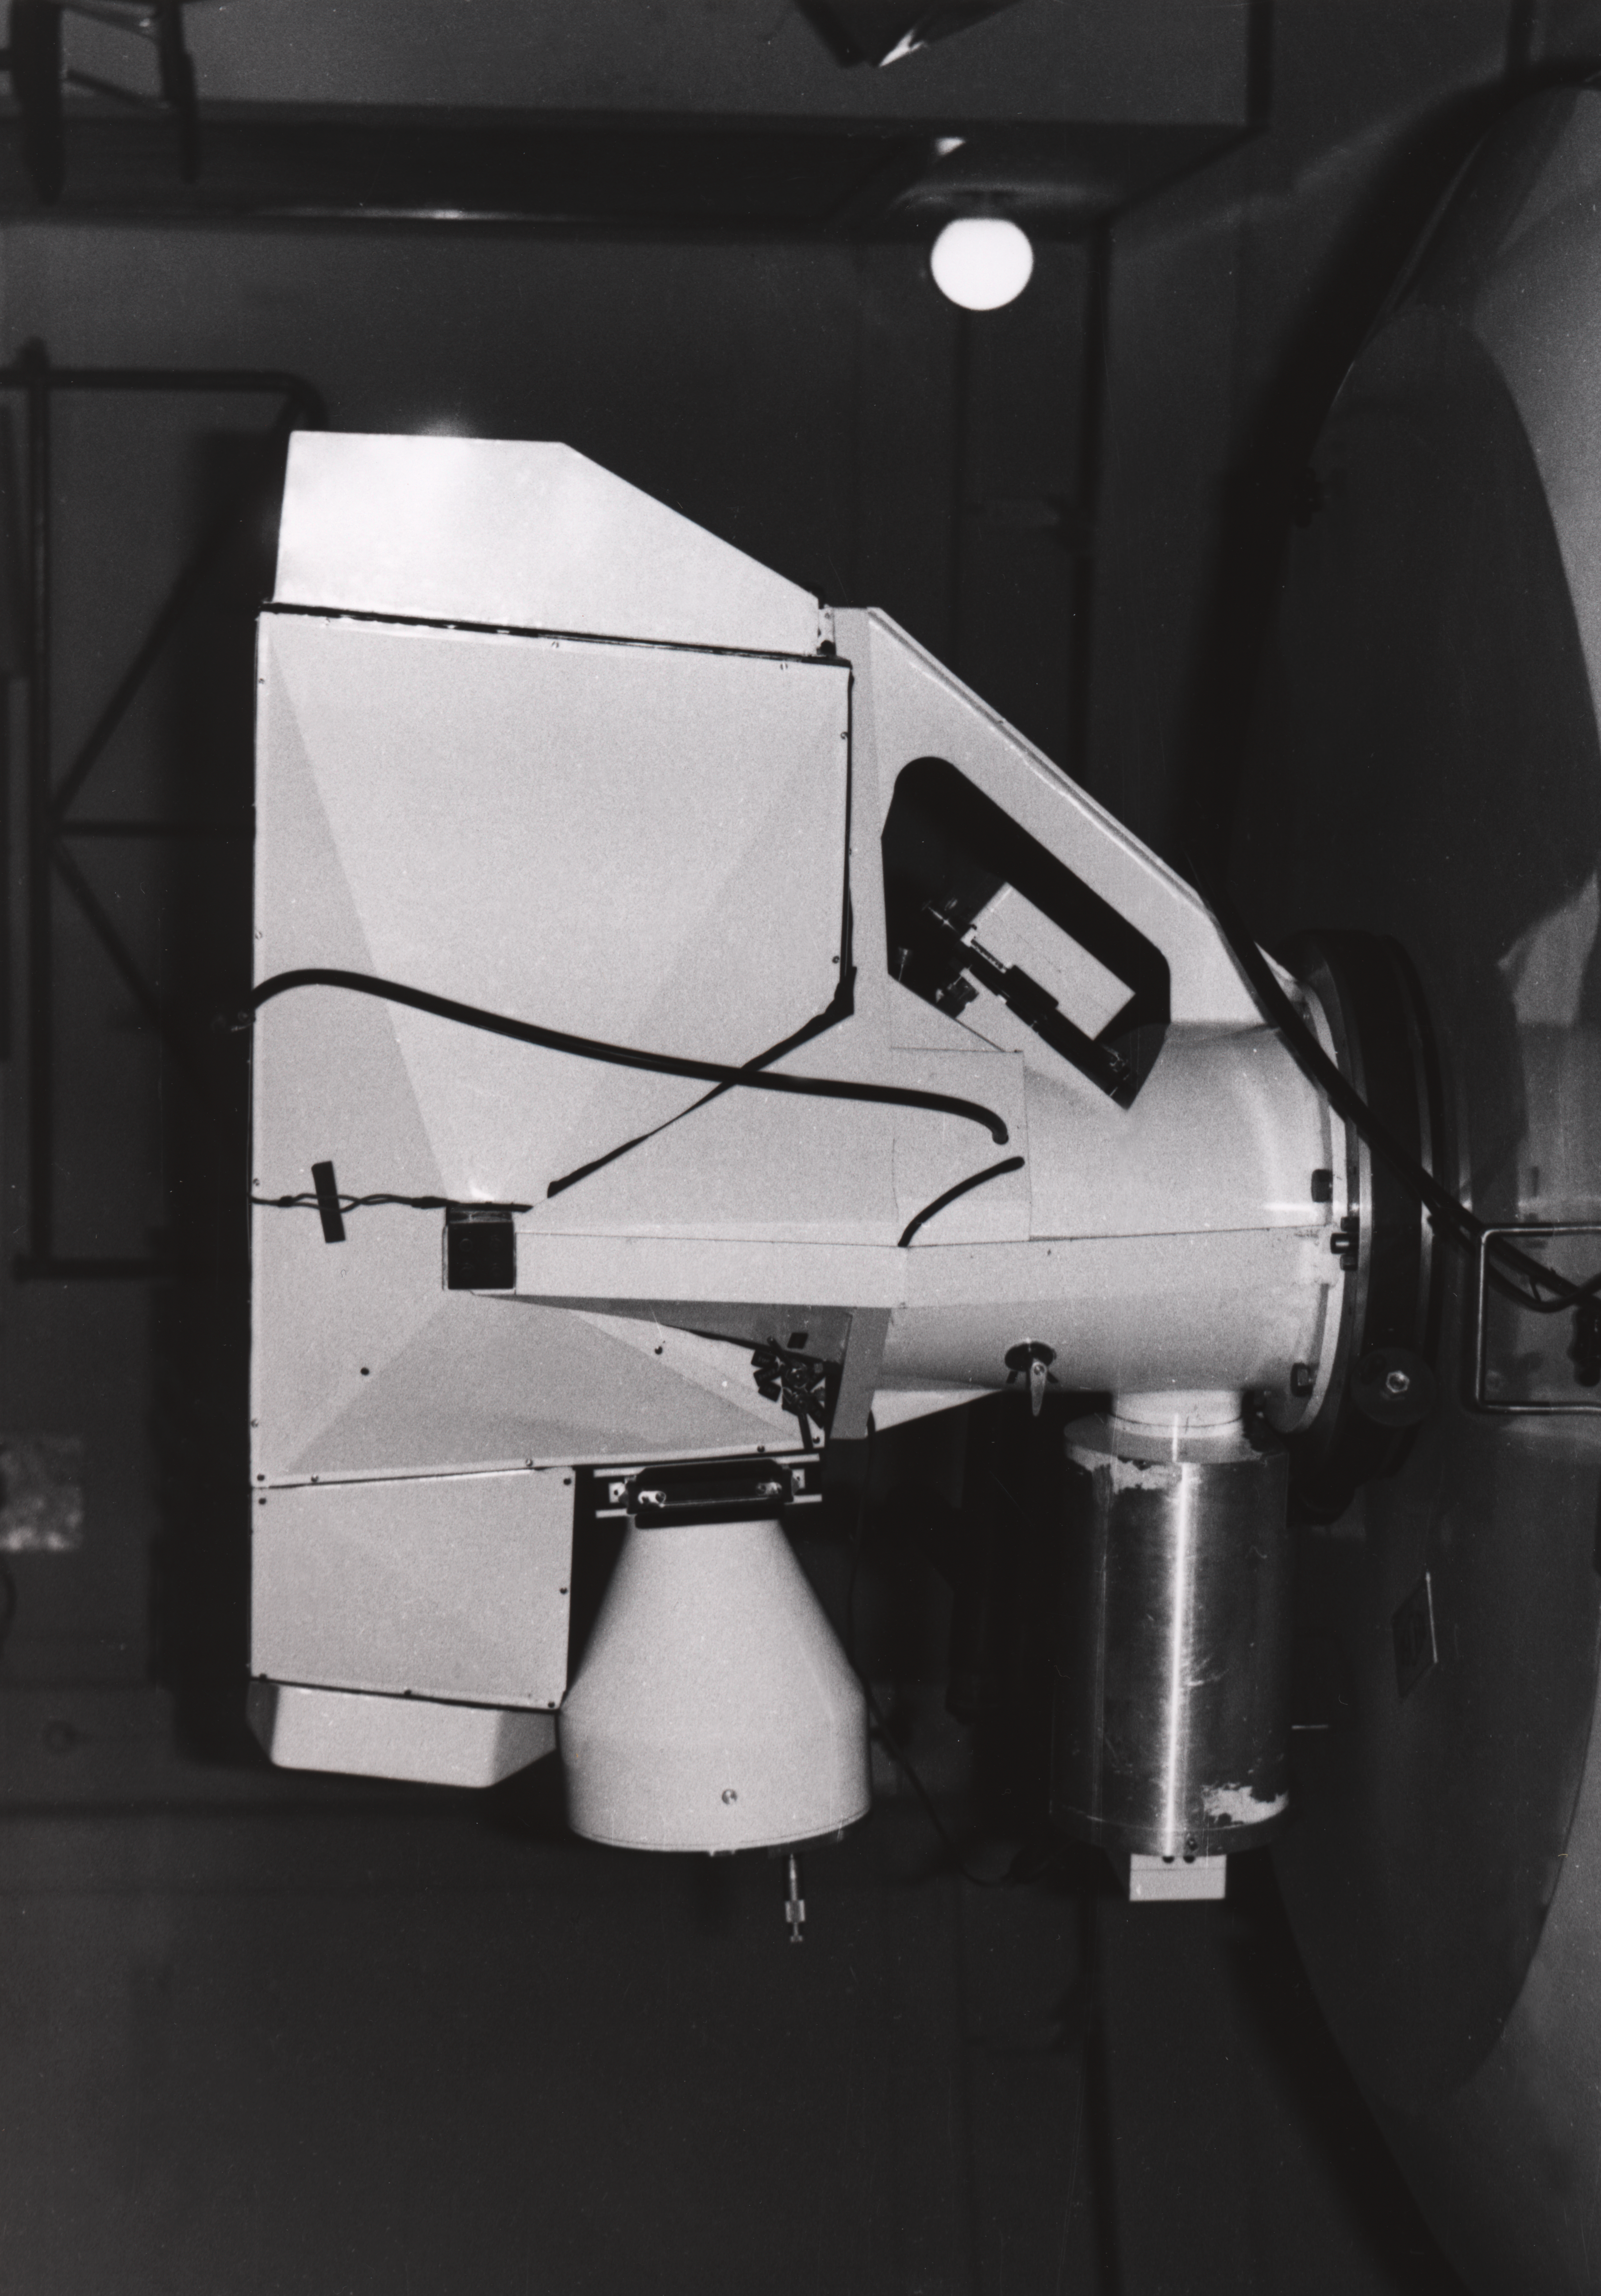

Chilicass instrument

the Chilicass instrument at the 1.5-m Spectroscopic telescope, 1968

Credit: ESO/E. Maurice